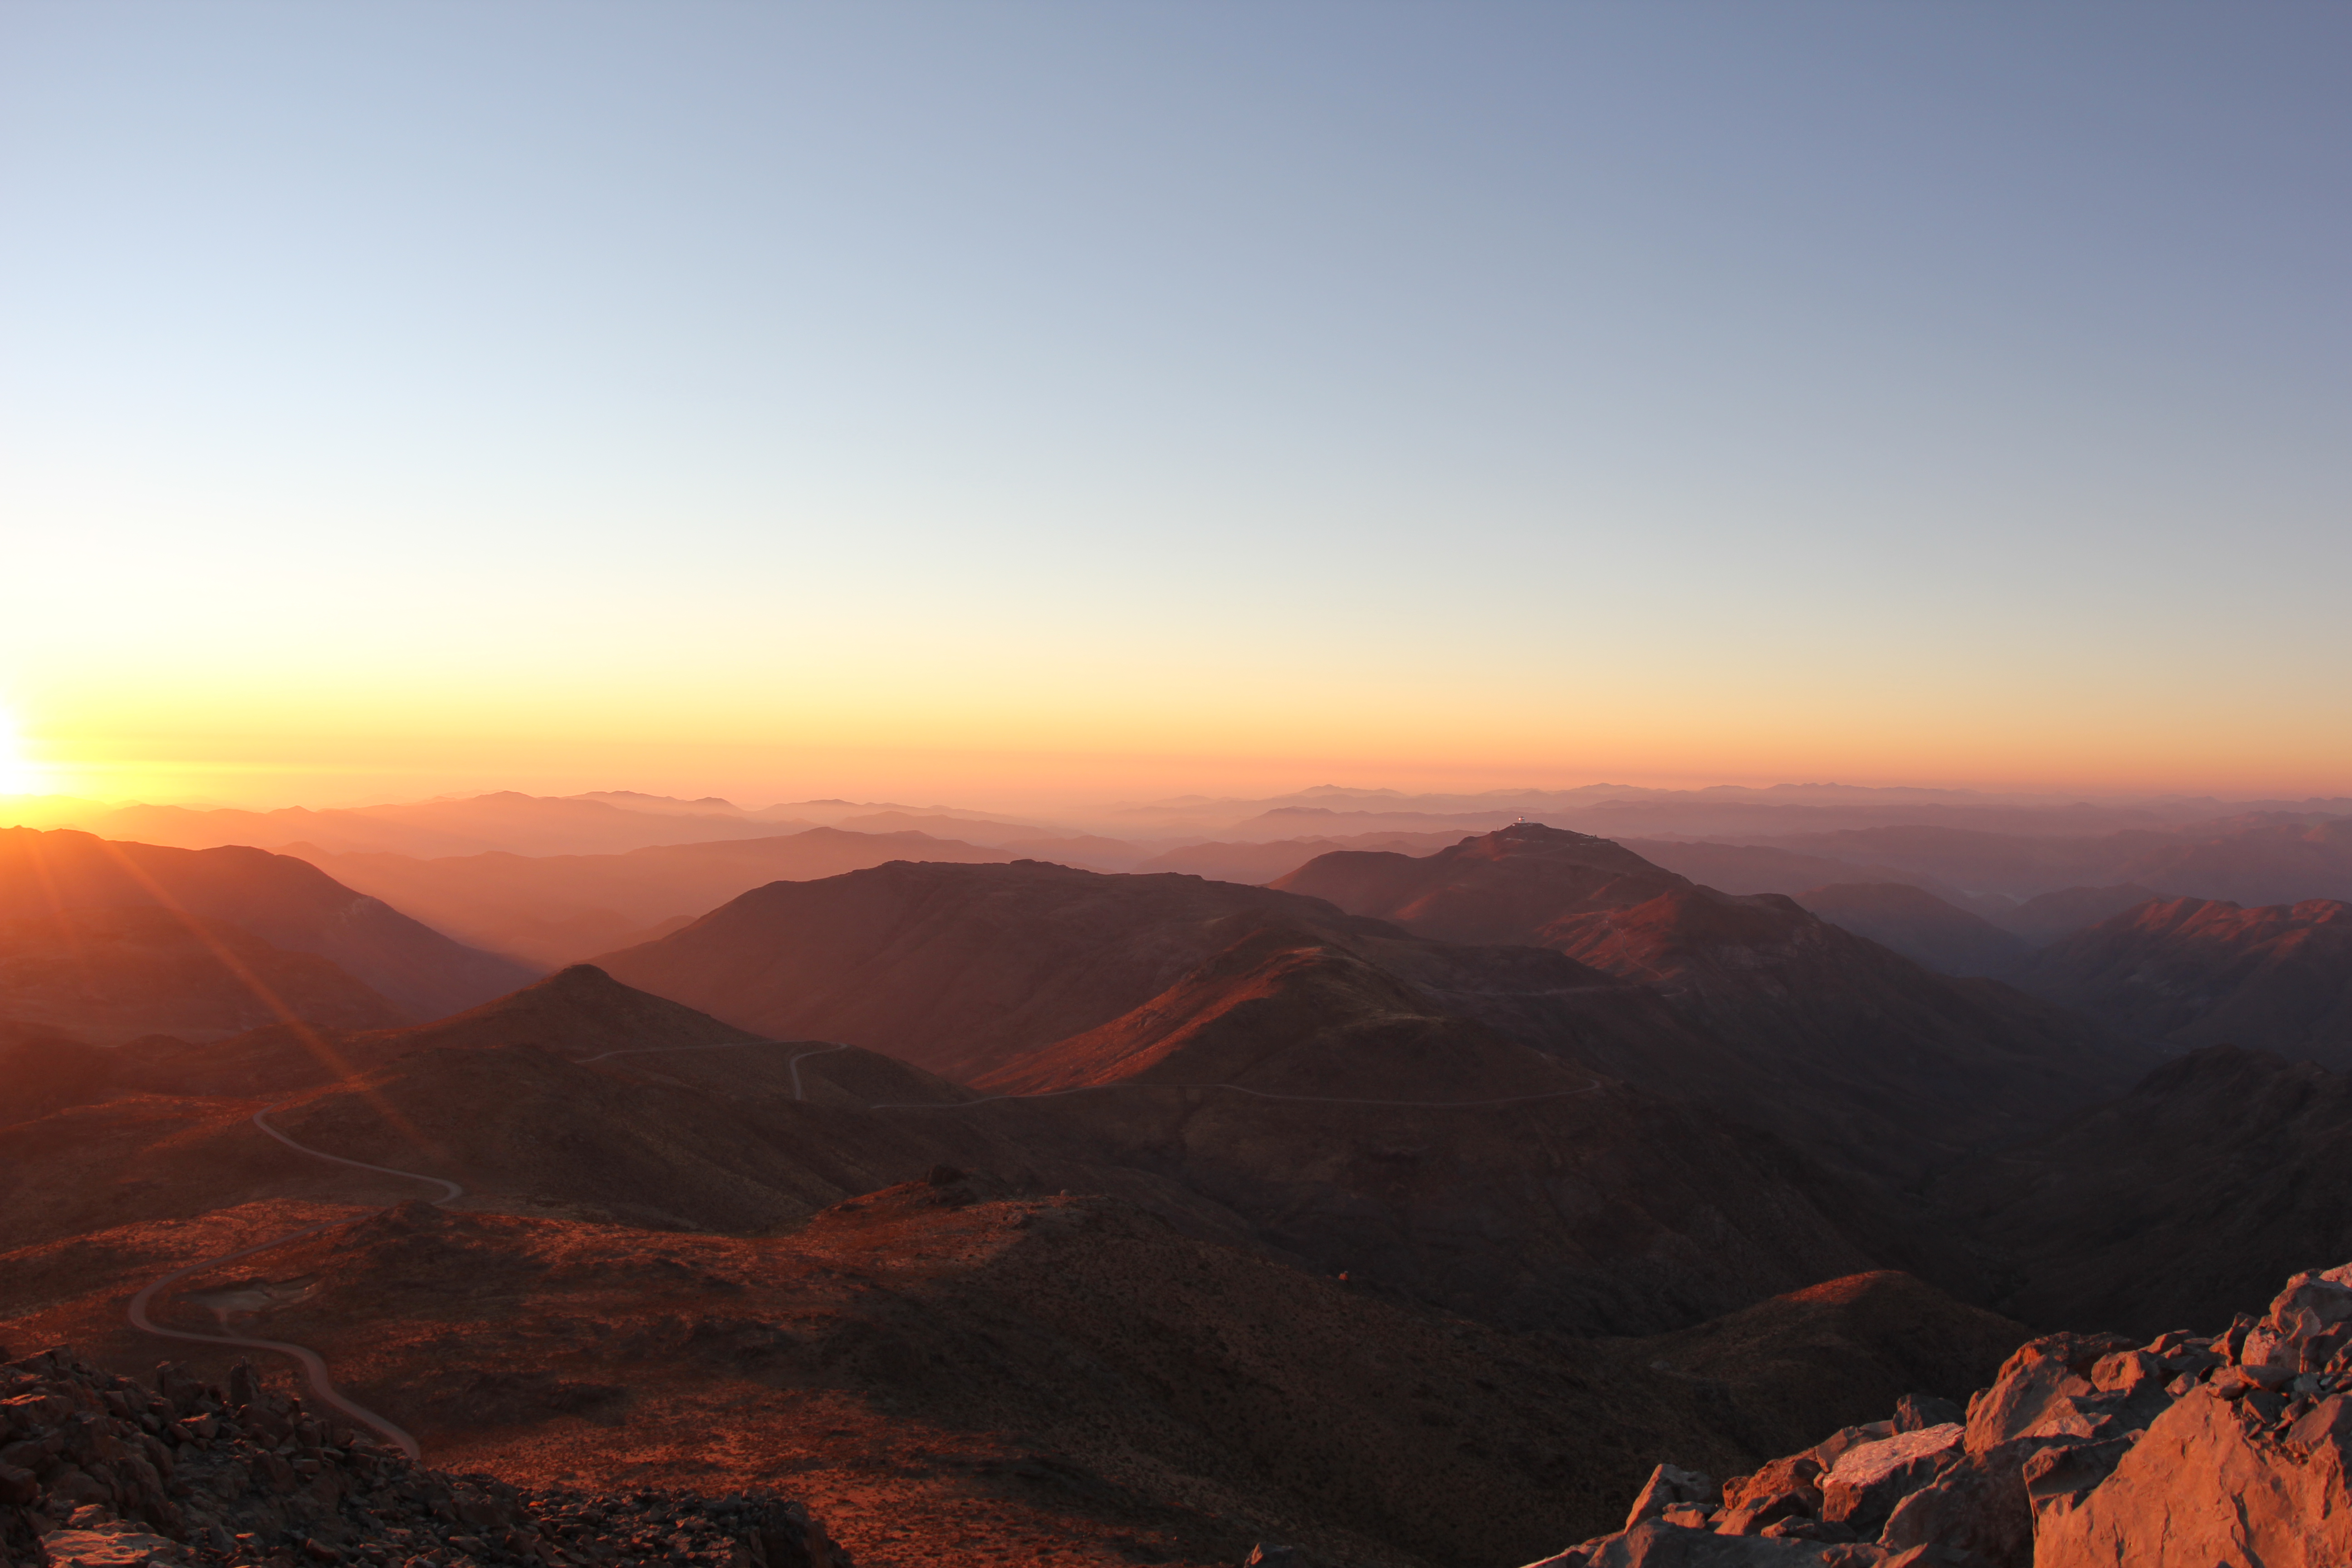

Sunset from Cerro Pachón

Sunset from Cerro Pachón

Credit: Rubin Observatory/NSF/AURA